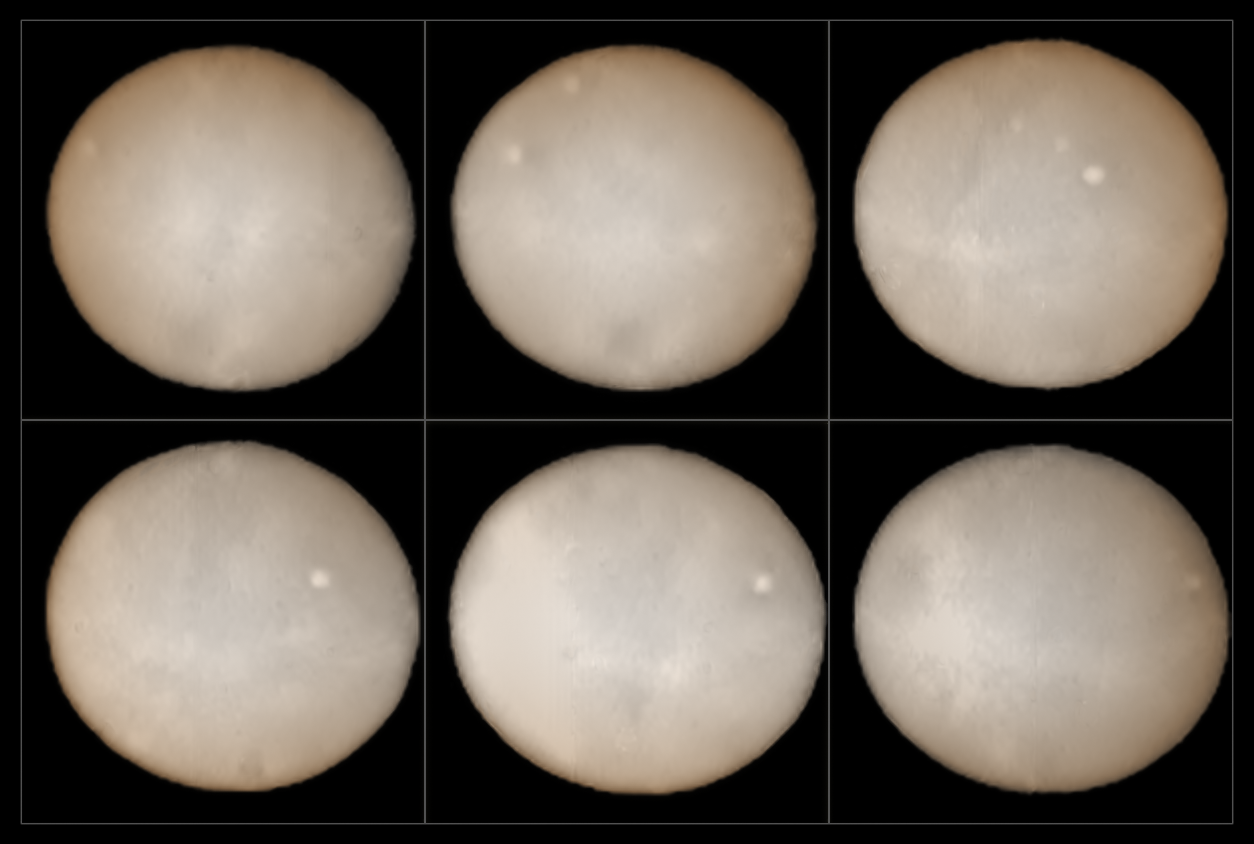

SPHERE maps the surface of Ceres

These images, taken two weeks apart, show the two hemispheres of Ceres and provide the best ground-based observations of the dwarf planet ever. They were taken using the SPHERE instrument on ESO's Very Large Telescope and form part of an effort undertaken since mid-July 2015 to compose a polarimetric map of the object's surface.

Orbiting in the asteroid belt between Mars and Jupiter, a region known as the Main Belt, Ceres was the first asteroid to be discovered in 1801 and is the largest Main Belt asteroid. It is the largest reservoir of water in Earth's neighbourhood. Most of this water is thought to exist in the form of water ice in the object's mantle.

The surface of the dwarf planet is about the size of India and several intriguing bright spots can be seen in these new images. These mysterious bright patches have also been looked at more closely by NASA's Dawn spacecraft, currently in orbit around Ceres. Astronomers have scrutinised them, but their true nature remains obscure. It is hoped, however, that by comparing the data obtained using SPHERE with the images Dawn is sending to Earth, astronomers should soon be able to begin decoding the Ceres enigma.

Credit: ESO, B. Yang and Z. Wahhaj